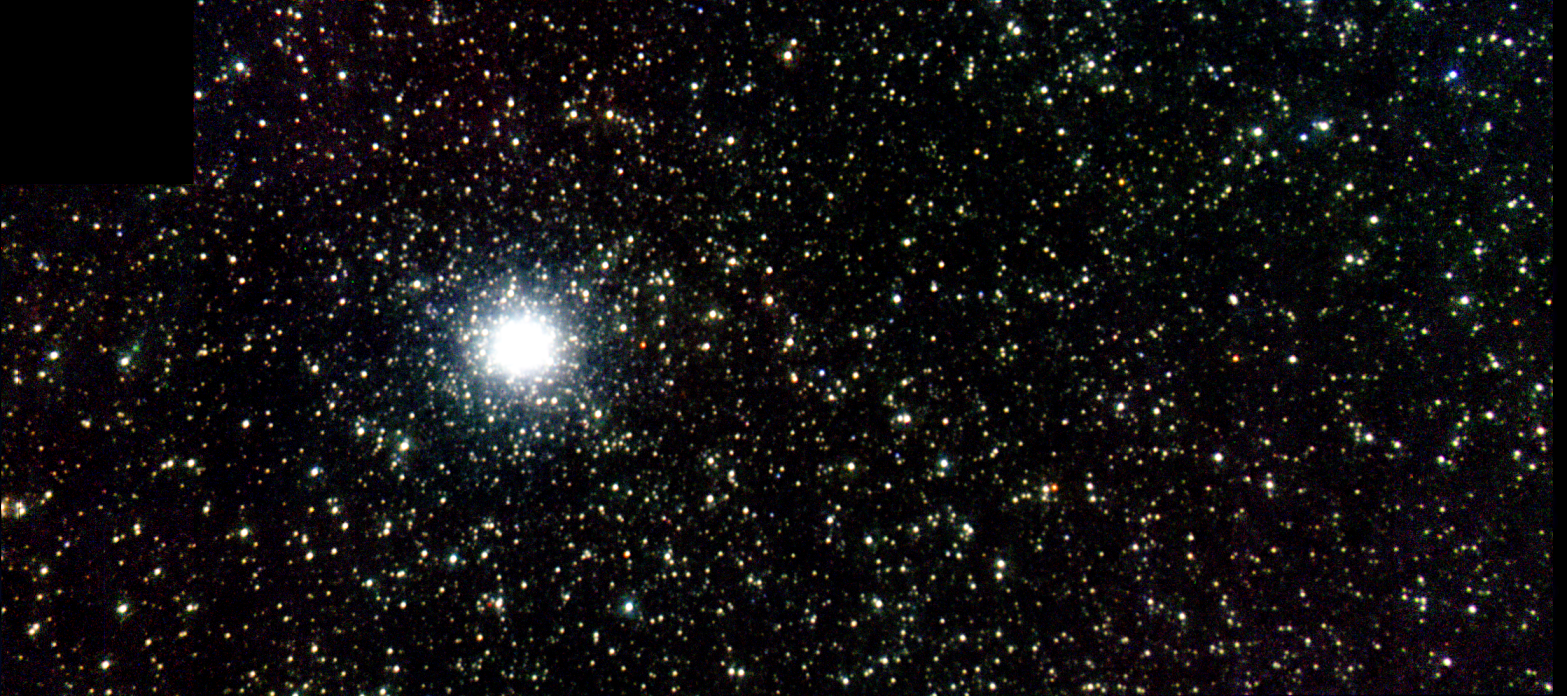

Color mosaic composite of M33

Color mosaic composite of J, H and K-band images of M33 core region using NIRI and Altair with field lens at f/32. Note the uniformity of stellar images to the edge despite wide field (for AO) of 39 x 21 arcseconds.

Credit: International Gemini Observatory/NOIRLab/NSF/AURA